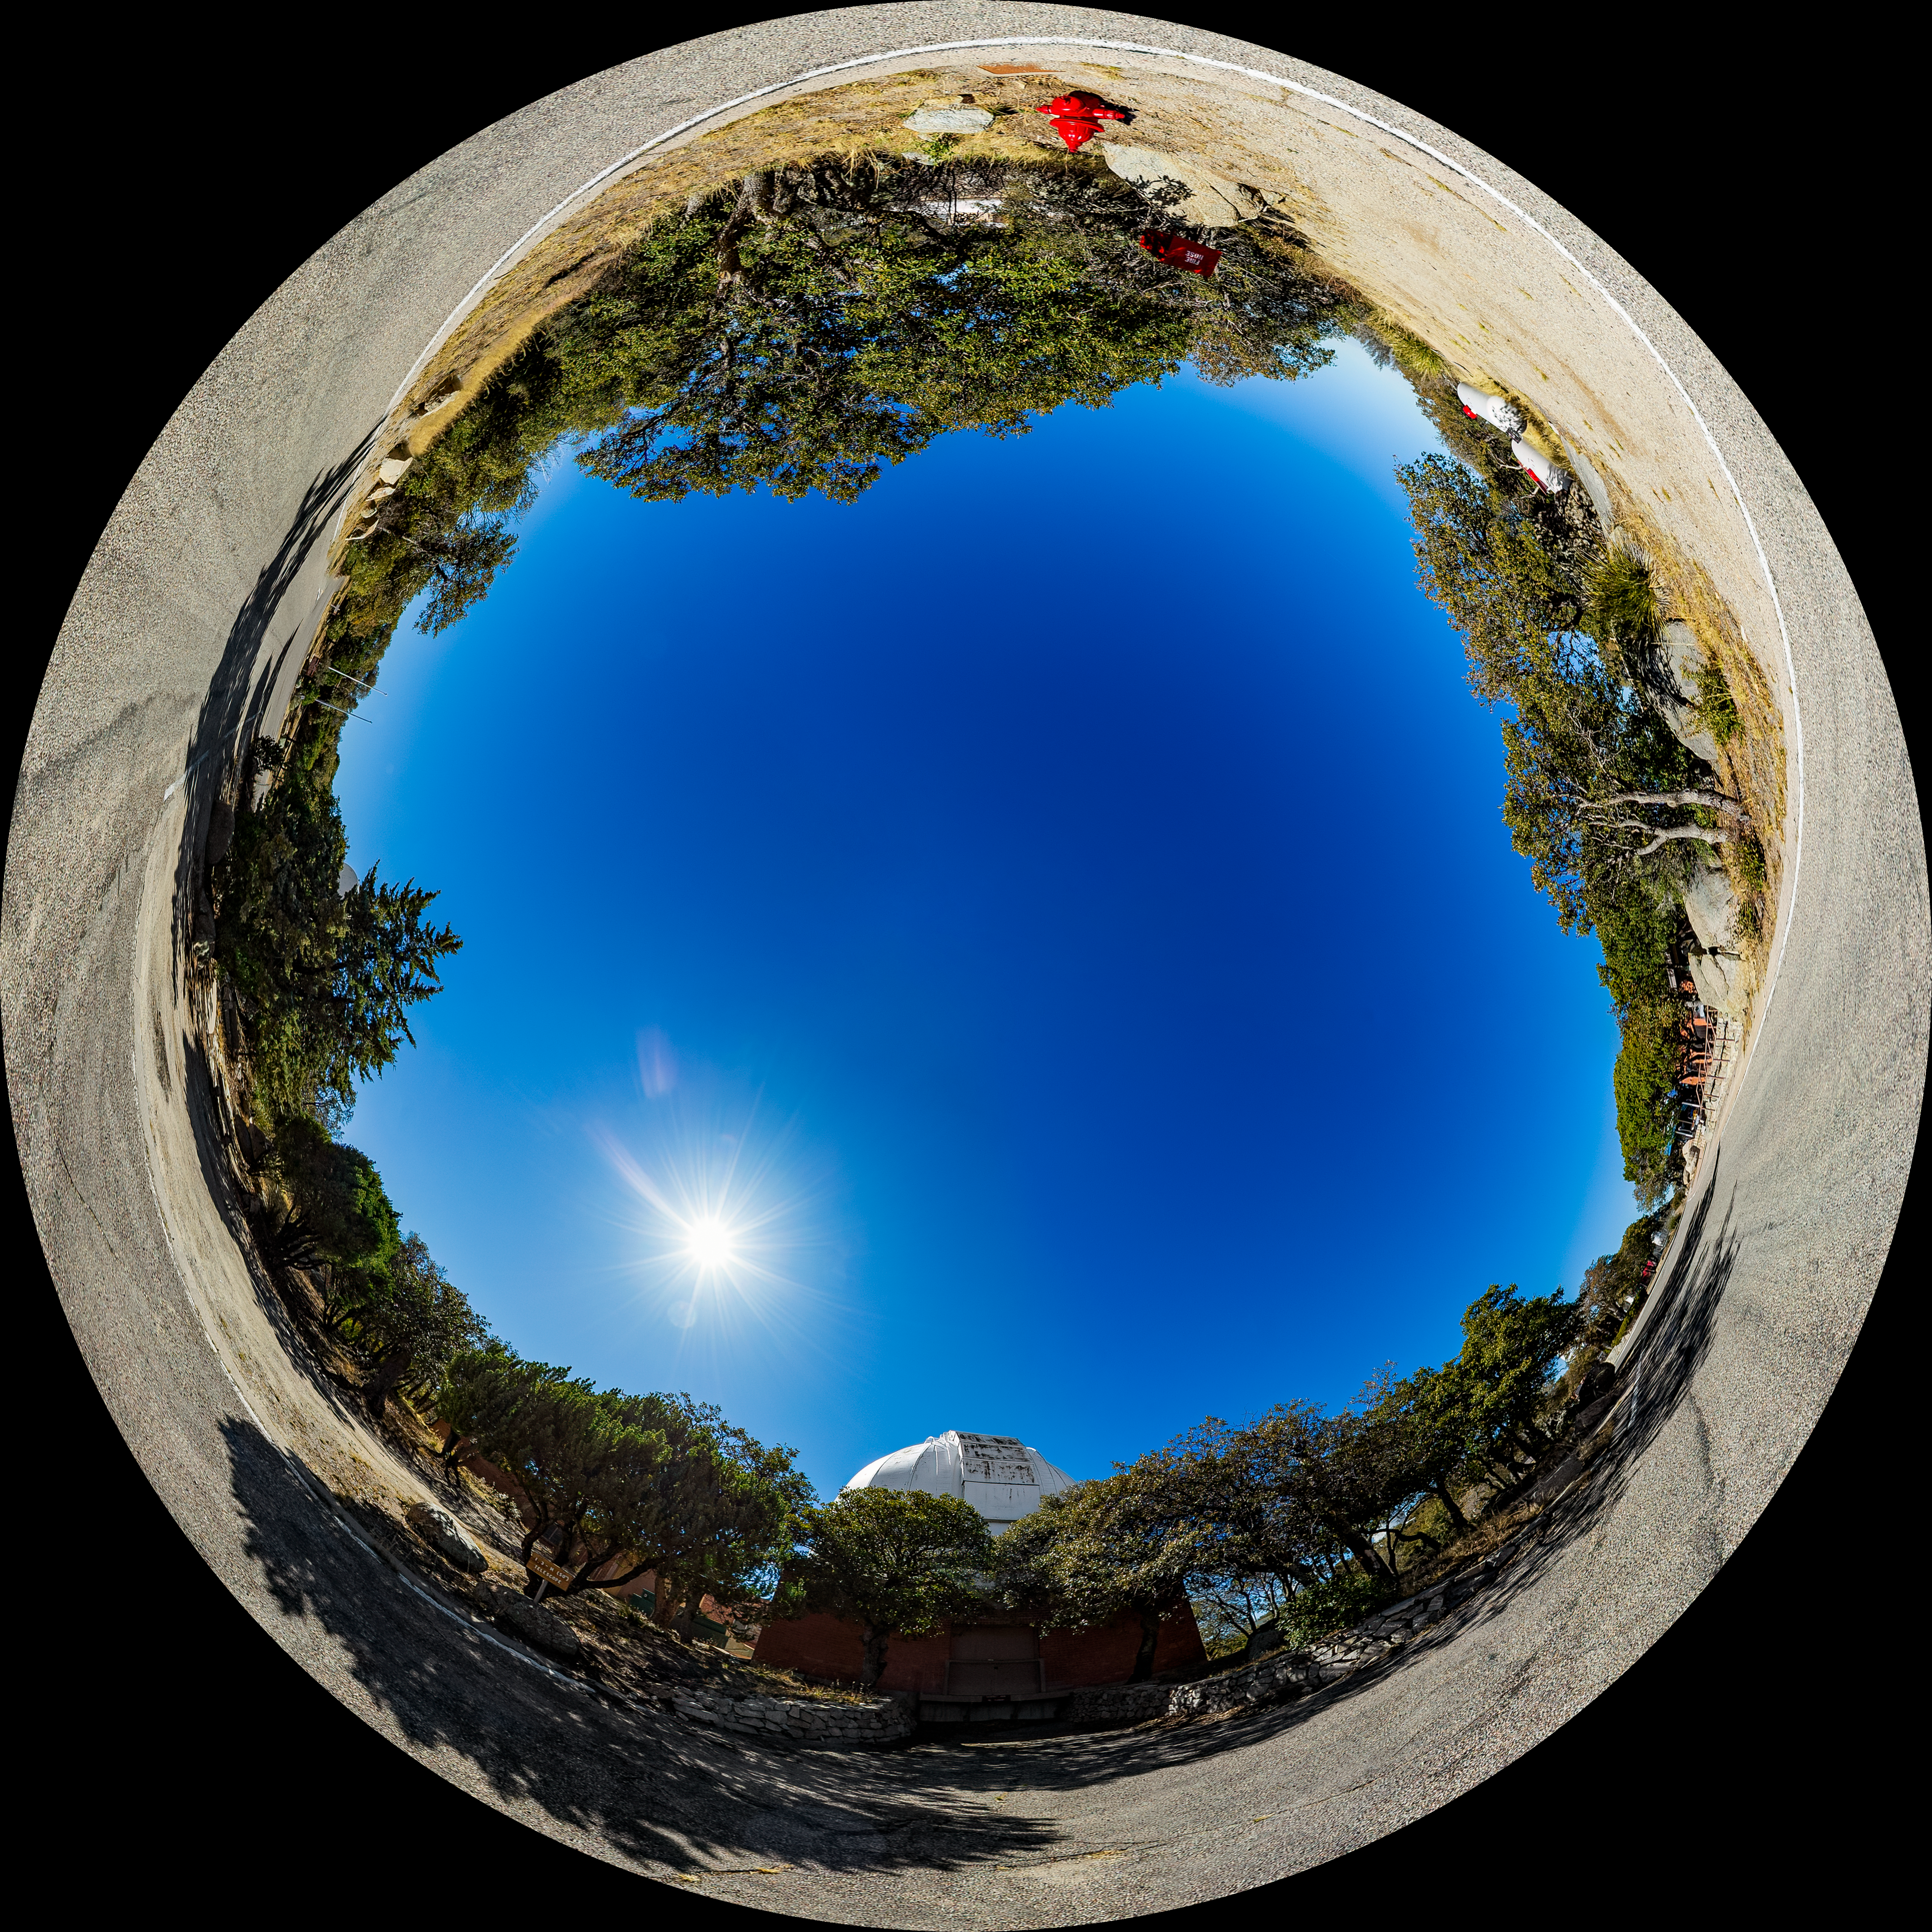

Robotically Controlled Telescope Fulldome

A fulldome view of the Robotically Controlled Telescope at Kitt Peak National Observatory (KPNO), a Program of NSF NOIRLab.

A 360 panorama version of this image can be found here.

Credit: KPNO/NOIRLab/NSF/AURA/T. Matsopoulos